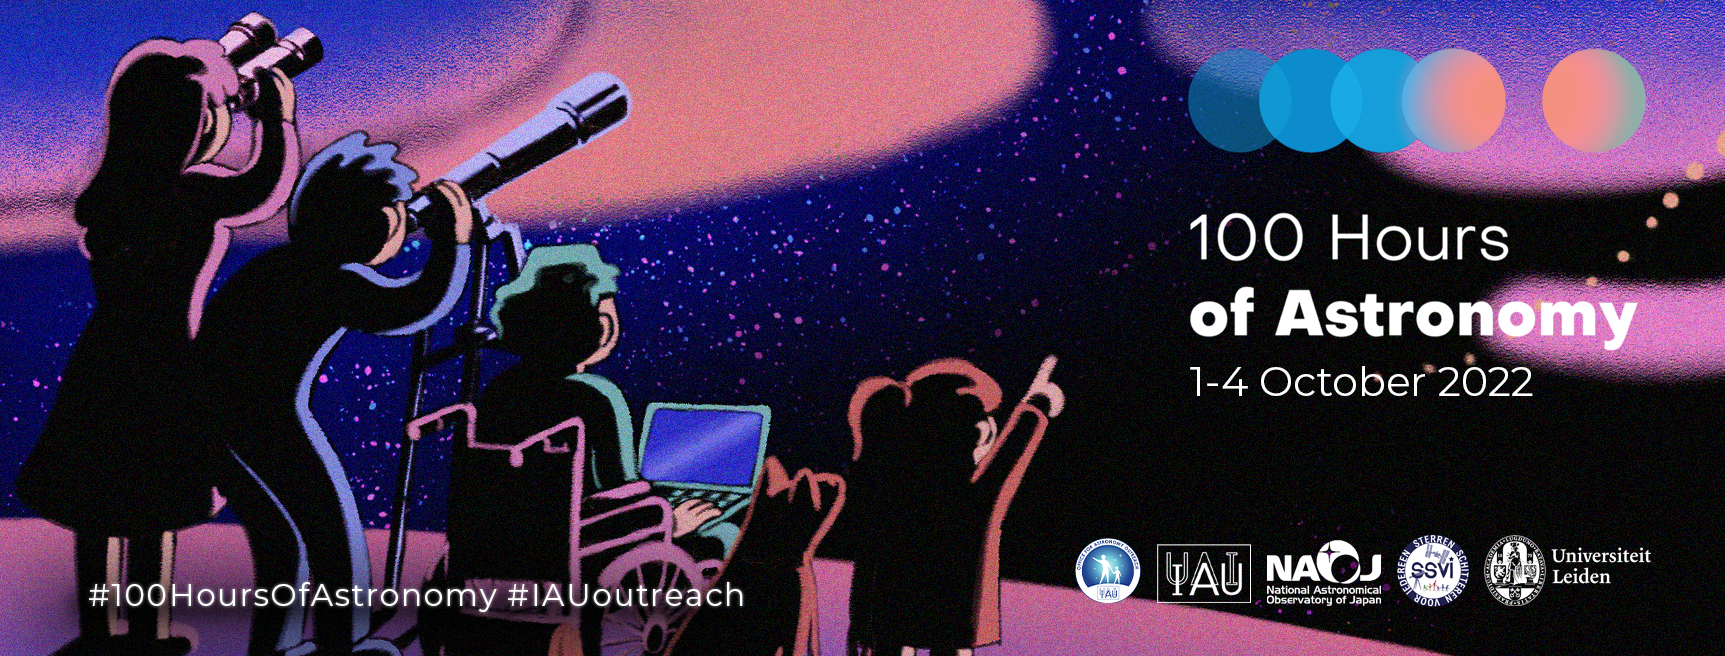

Banner for 100 Hours of Astronomy

Banner for 100 Hours of Astronomy.

Credit: IAU/OAO